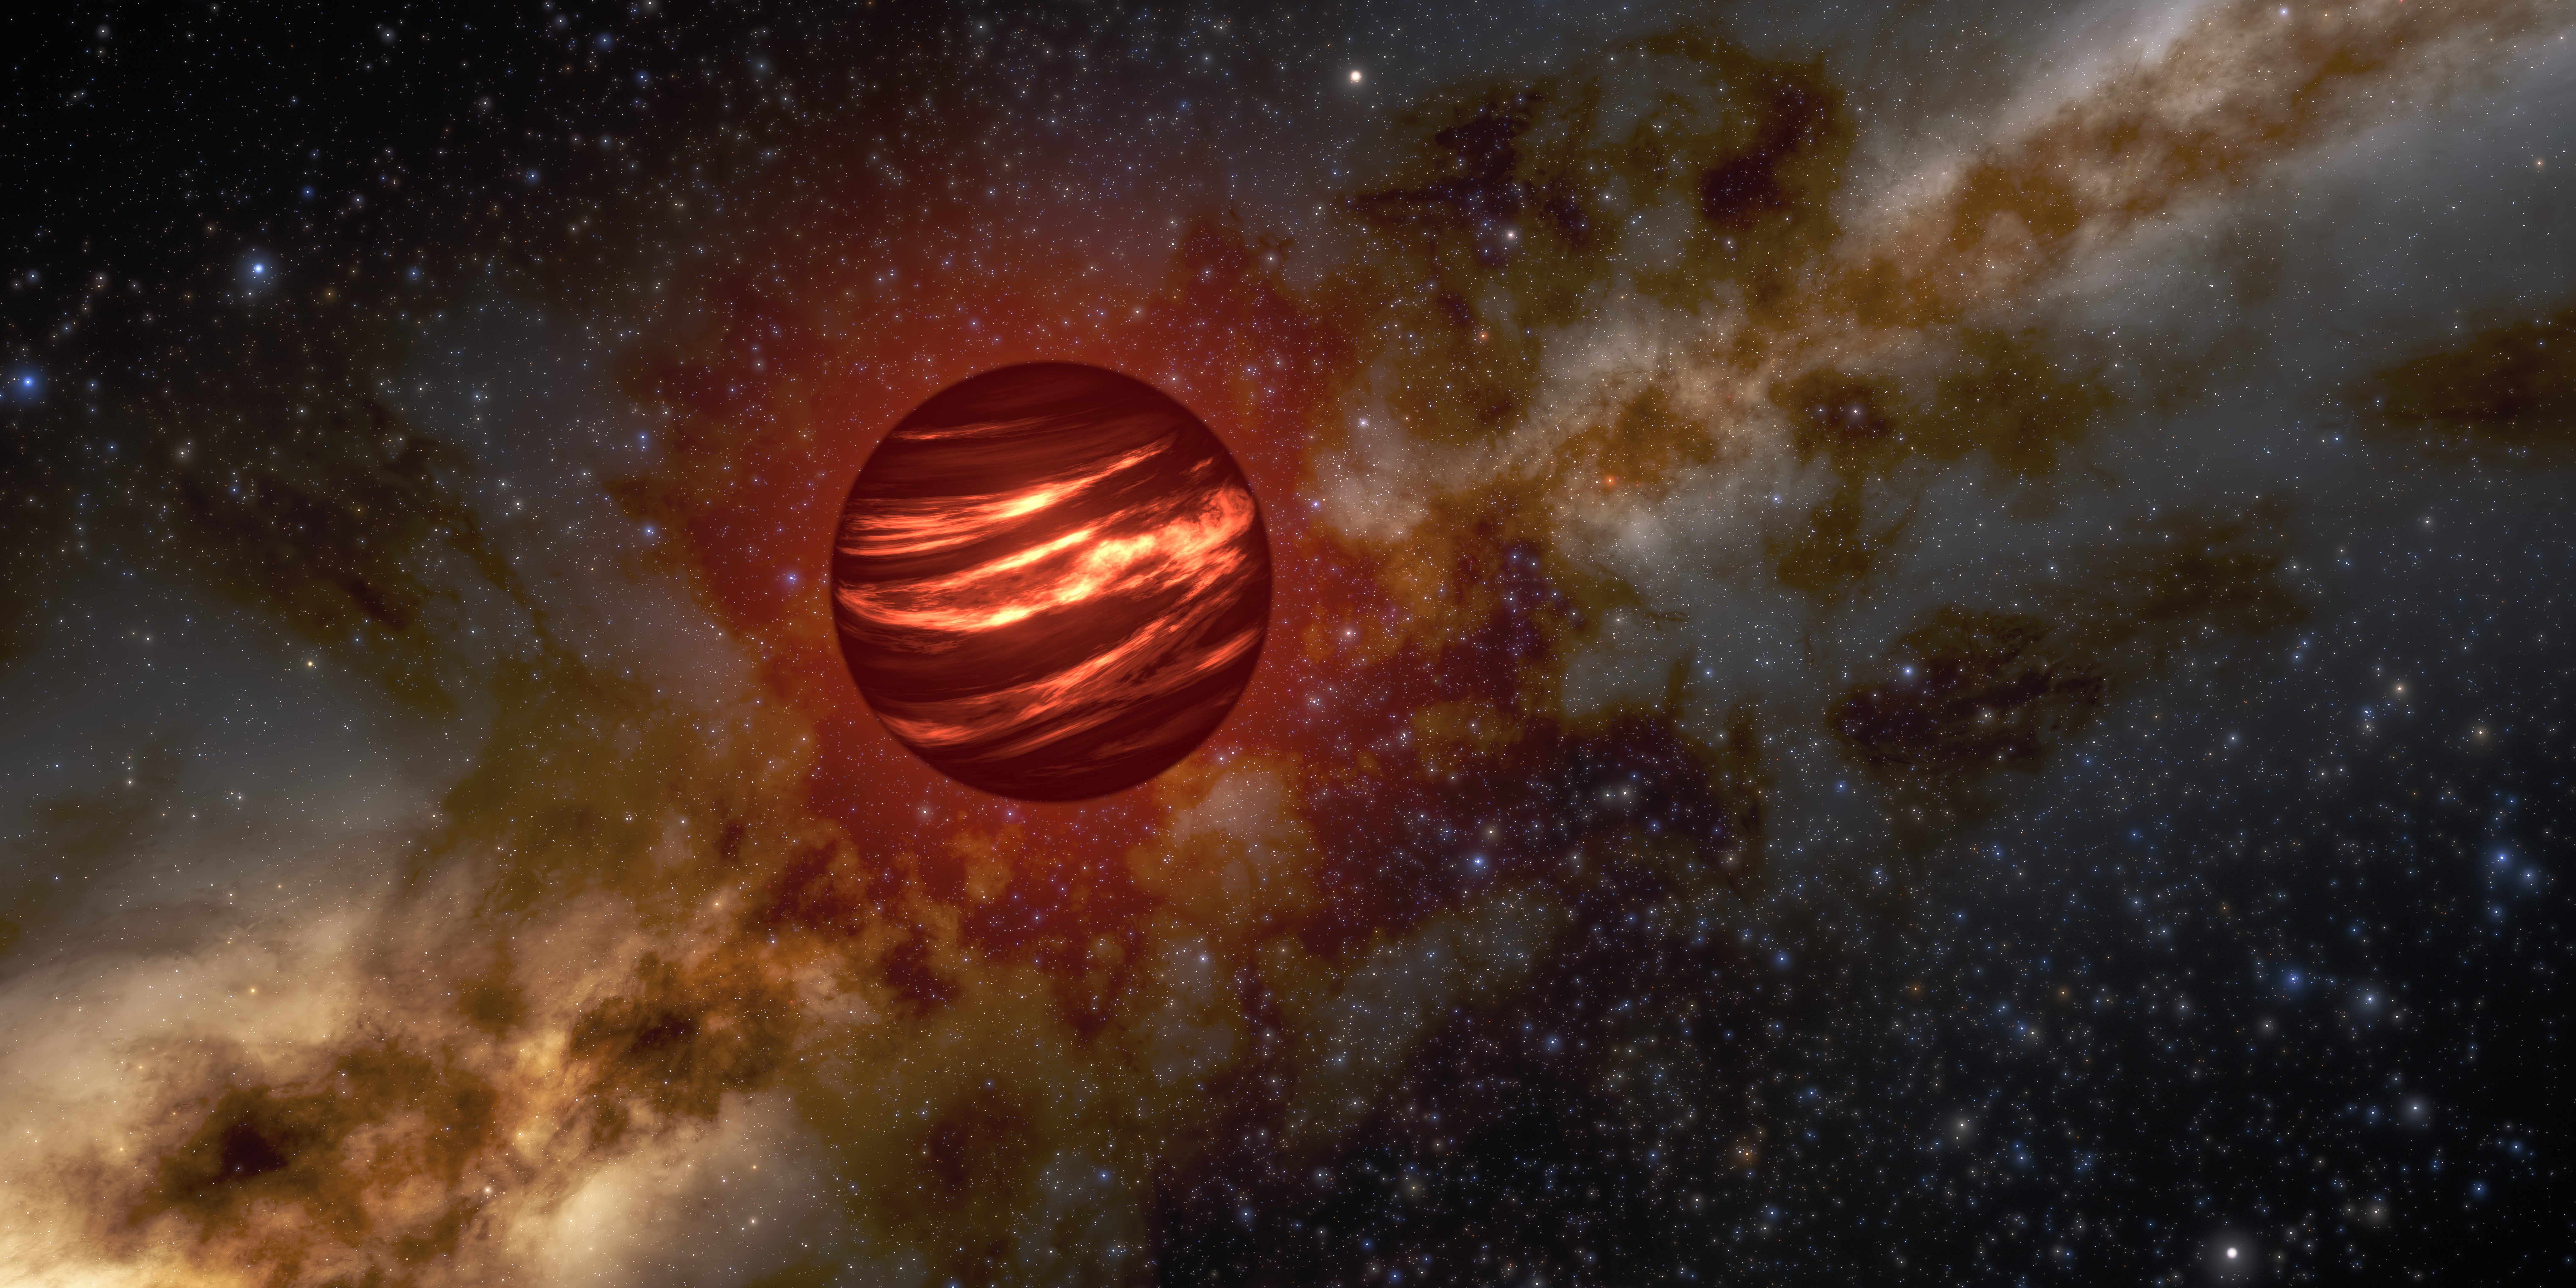

Cloud Formation on Brown Dwarf

This artist’s illustration shows a brown dwarf that hosts an atmosphere filled with gas and dust clouds. A new study on an ancient brown dwarf called The Accident has unlocked clues into how clouds like these form on gas giant planets and how the time at which they formed can impact their chemical composition.

Credit: NOIRLab/NSF/AURA/R. ProctorImage Processing: M. Zamani (NSF NOIRLab)Produced in part with SpaceEngine PRO